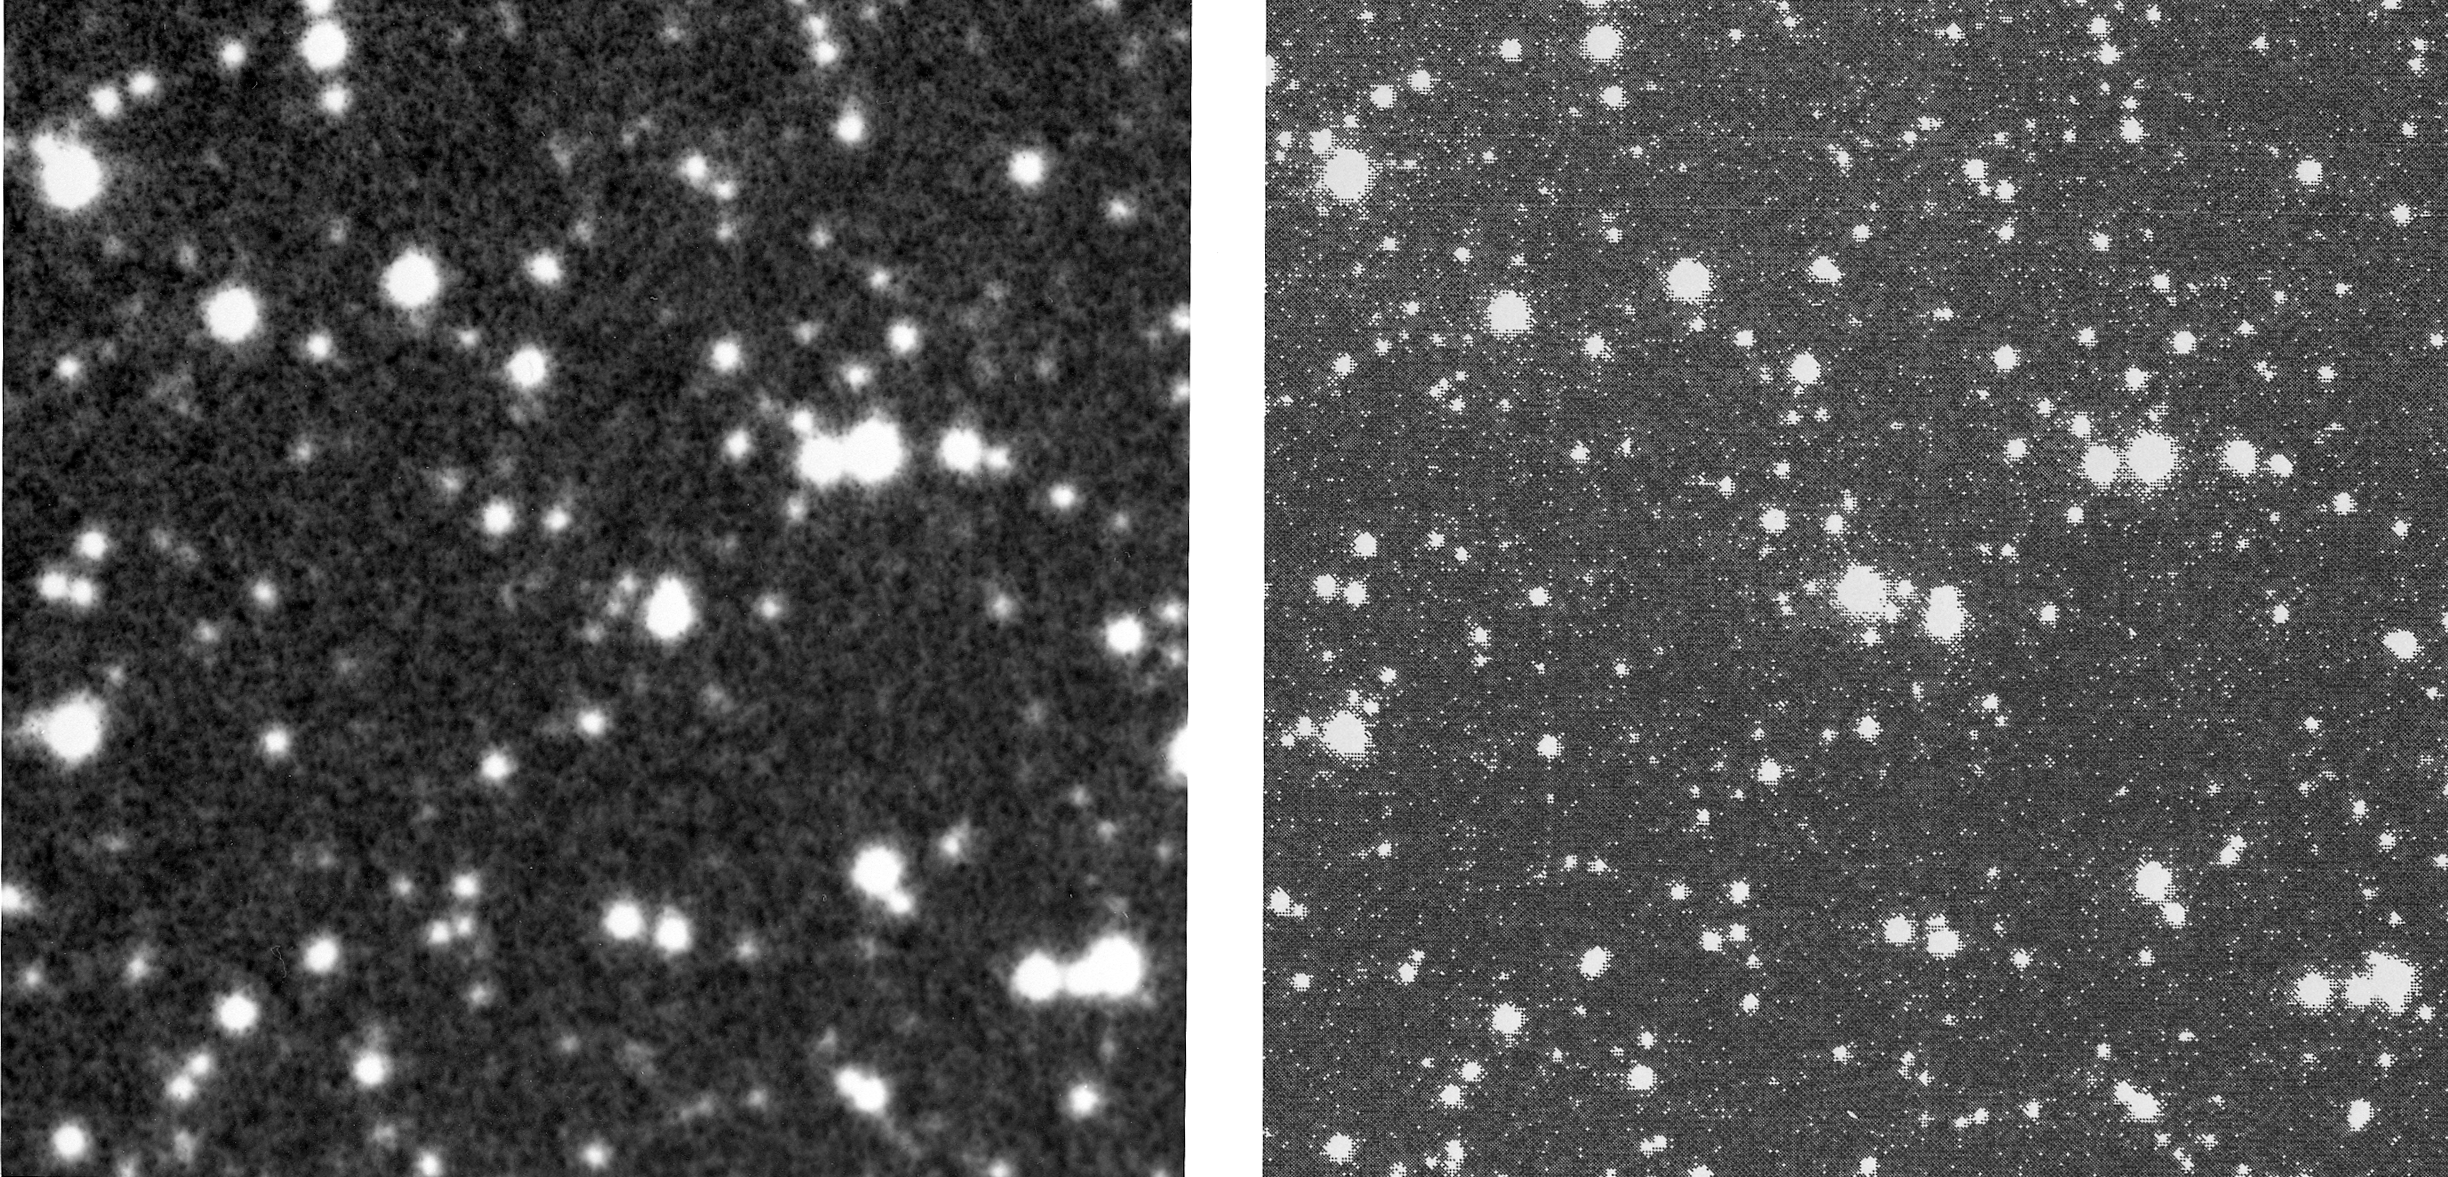

Nova Muscae 1991

The new star, which is now referred to as Nova Muscae 1991, was first detected by the WATCH all-sky X-ray camera, an instrument built by the Danish Space Research Institute (Lyngby, Denmark) in collaboration with the Space Research Institute (Moscow) and installed on the Soviet GRANAT satellite which was launched in December 1989. Monitoring the stream of WATCH data on January 10, Søren Brandt, a Danish scientist at the GRANAT ground station in Crimea (USSR) noted the sudden emergence on the previous day of a new source of X-ray emission in the southern sky. This new X-ray source was unusually strong, in fact the second strongest in the sky at that moment and about twice as intense as the famous X-ray emitting Crab Nebula (the remnant of a star that exploded in the year 1054).

Credit: ESO